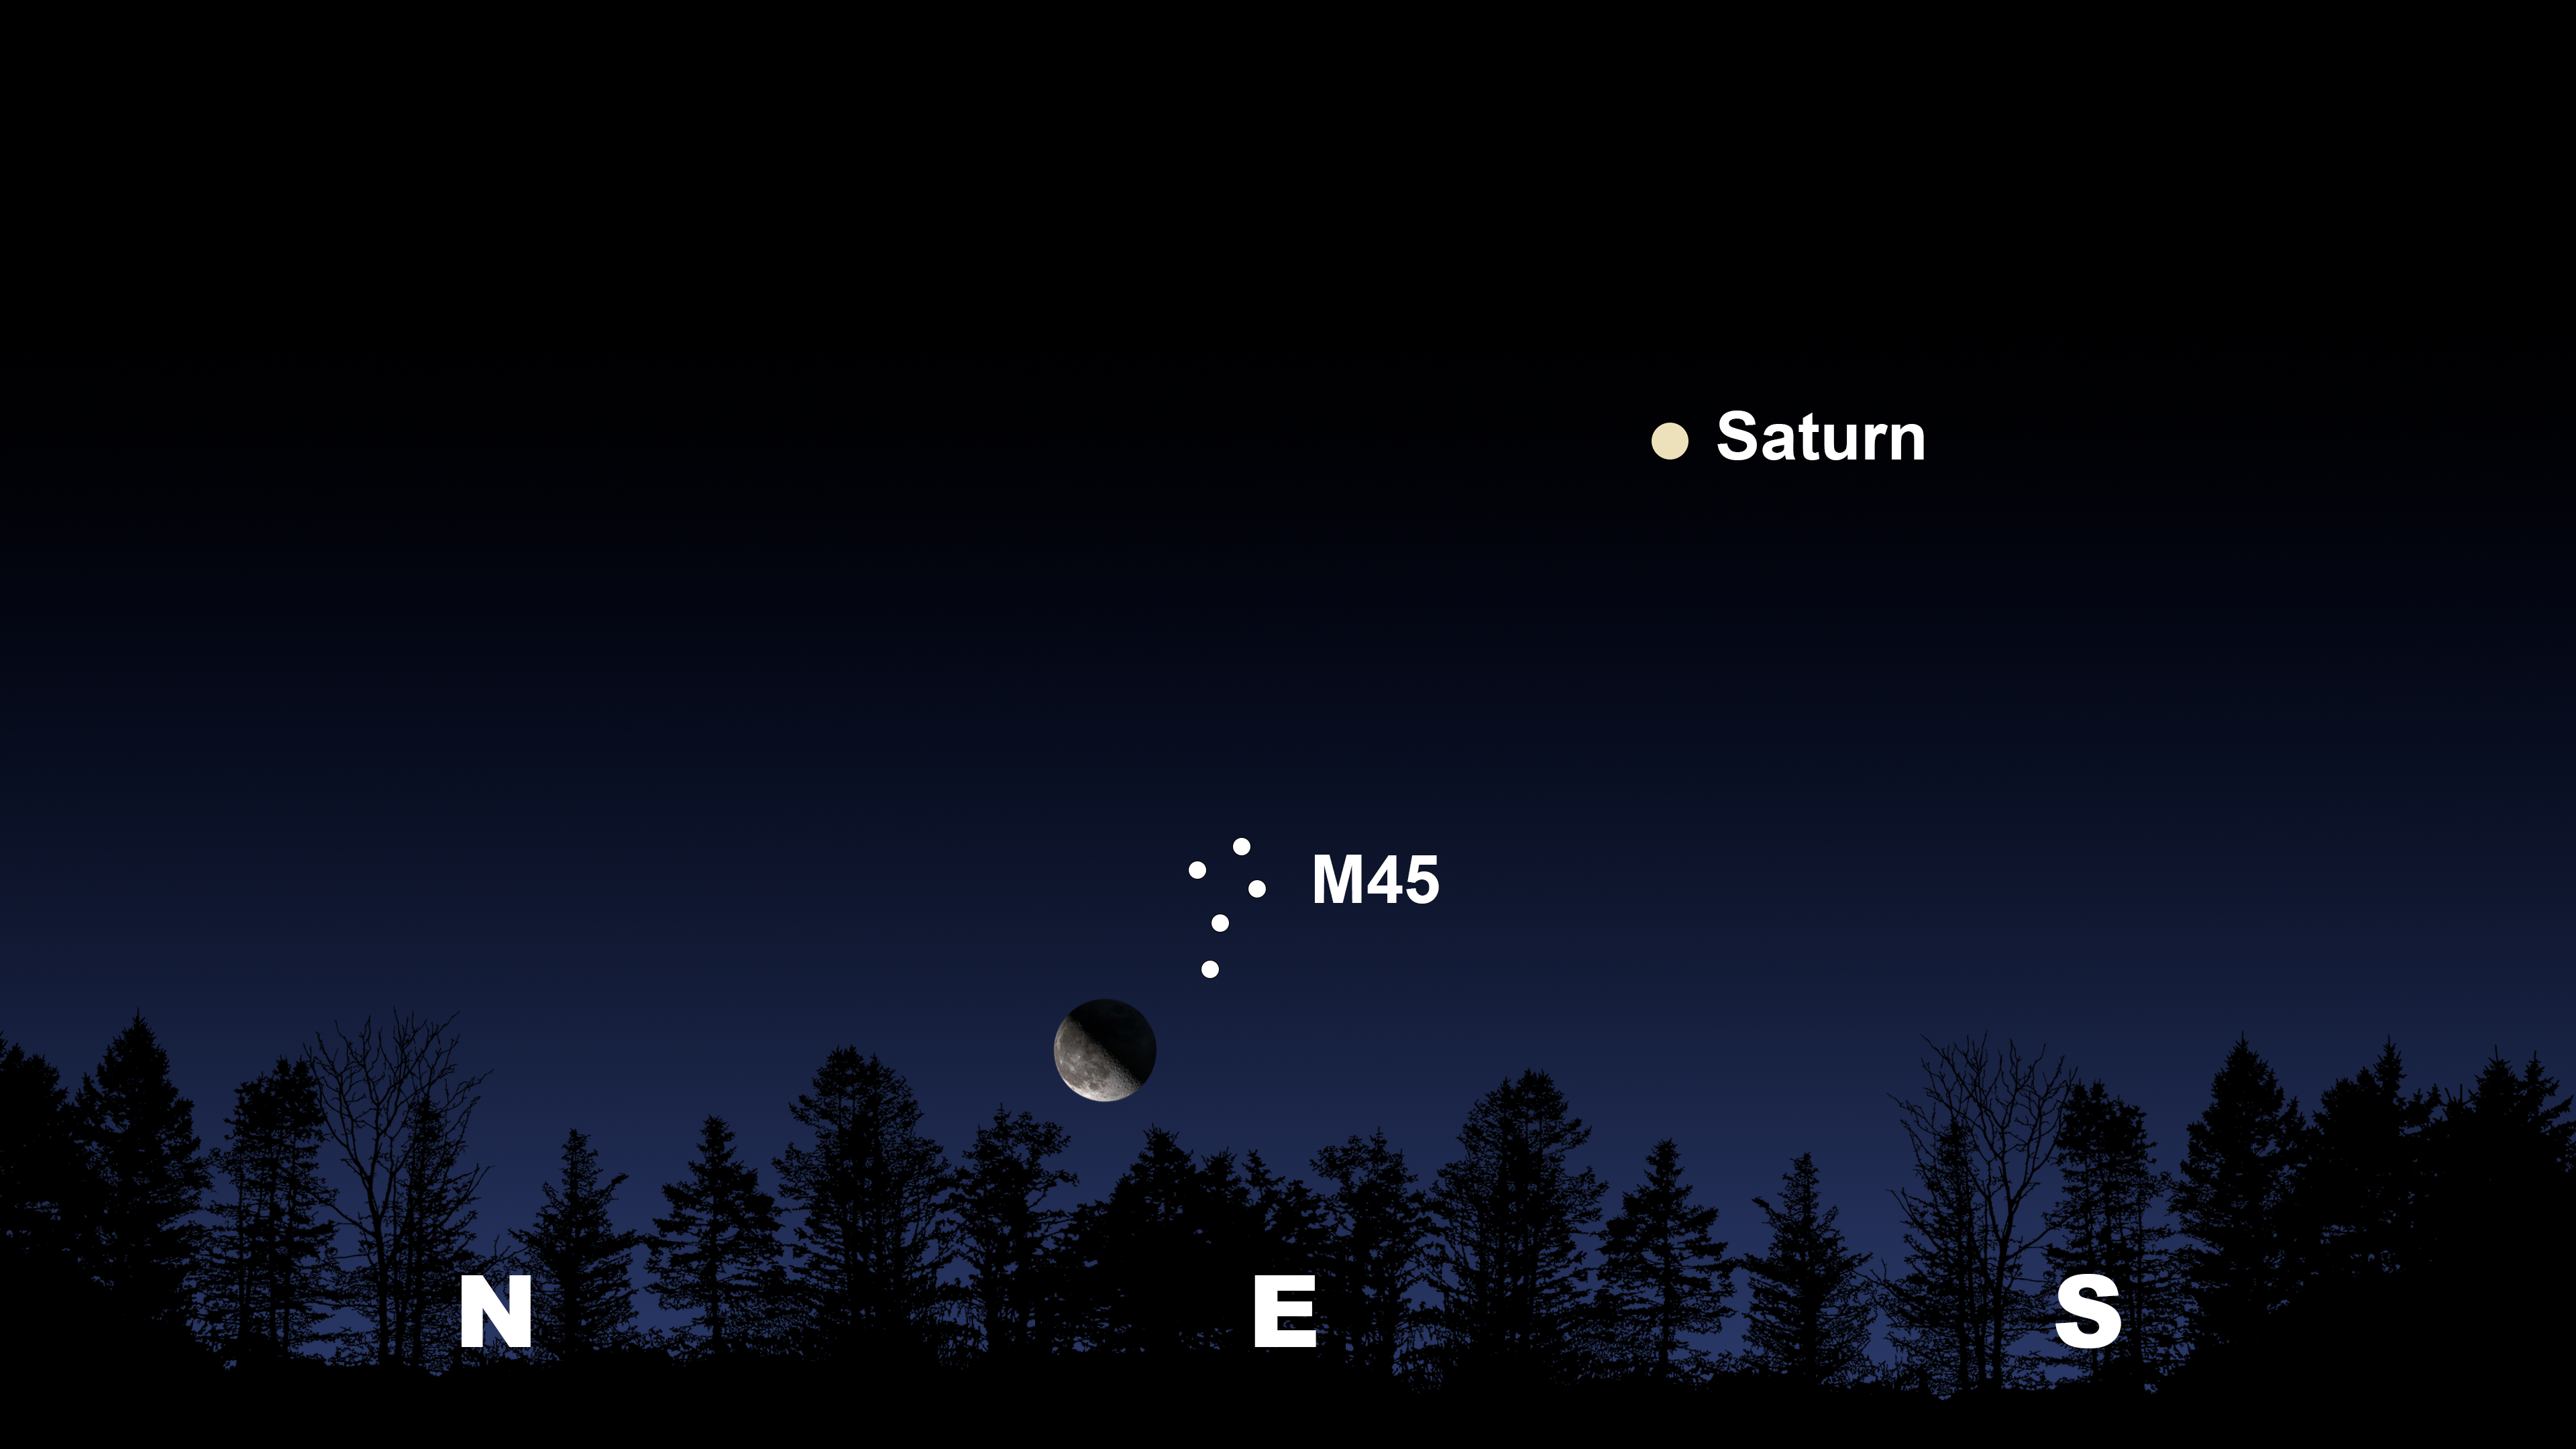

The Moon and M45 climb 10 degrees above the horizon from Tucson at 11:00 p.m. MST on the 12th.

The Moon and M45 climb 10 degrees above the horizon from Tucson at 11:00 p.m. MST on the 12th. The view will be similar from Hilo around 11:30 p.m. HST and from La Serena at 1:30 p.m. CLT on the 13th, where Saturn will be in the north.

Credit: NOIRLab/NSF/AURA/Stellarium/J. Davis